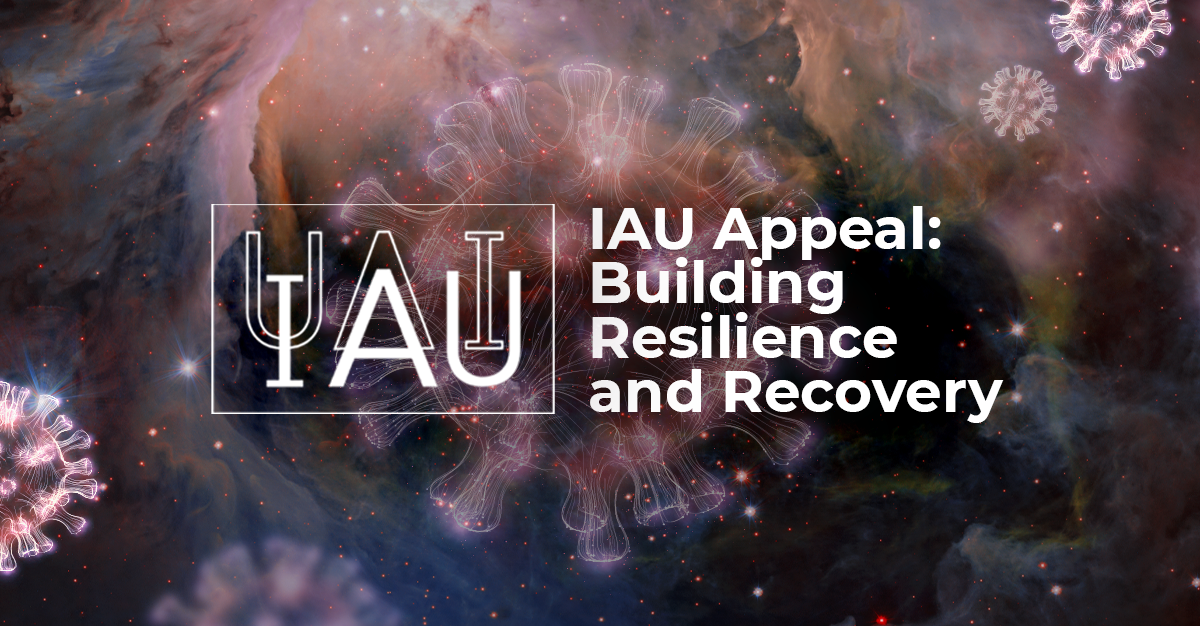

IAU Appeal: Resilience and Recovery

In light of the unprecedented impact of COVID-19, the IAU is appealing to the astronomy community, its supporters and friends for financial contributions to the IAU Appeal. Donations will help ensure astronomy remains a transformative force for society, both during the crisis and in preparation for life after COVID-19. Read more in the press release.

Credit: IAU